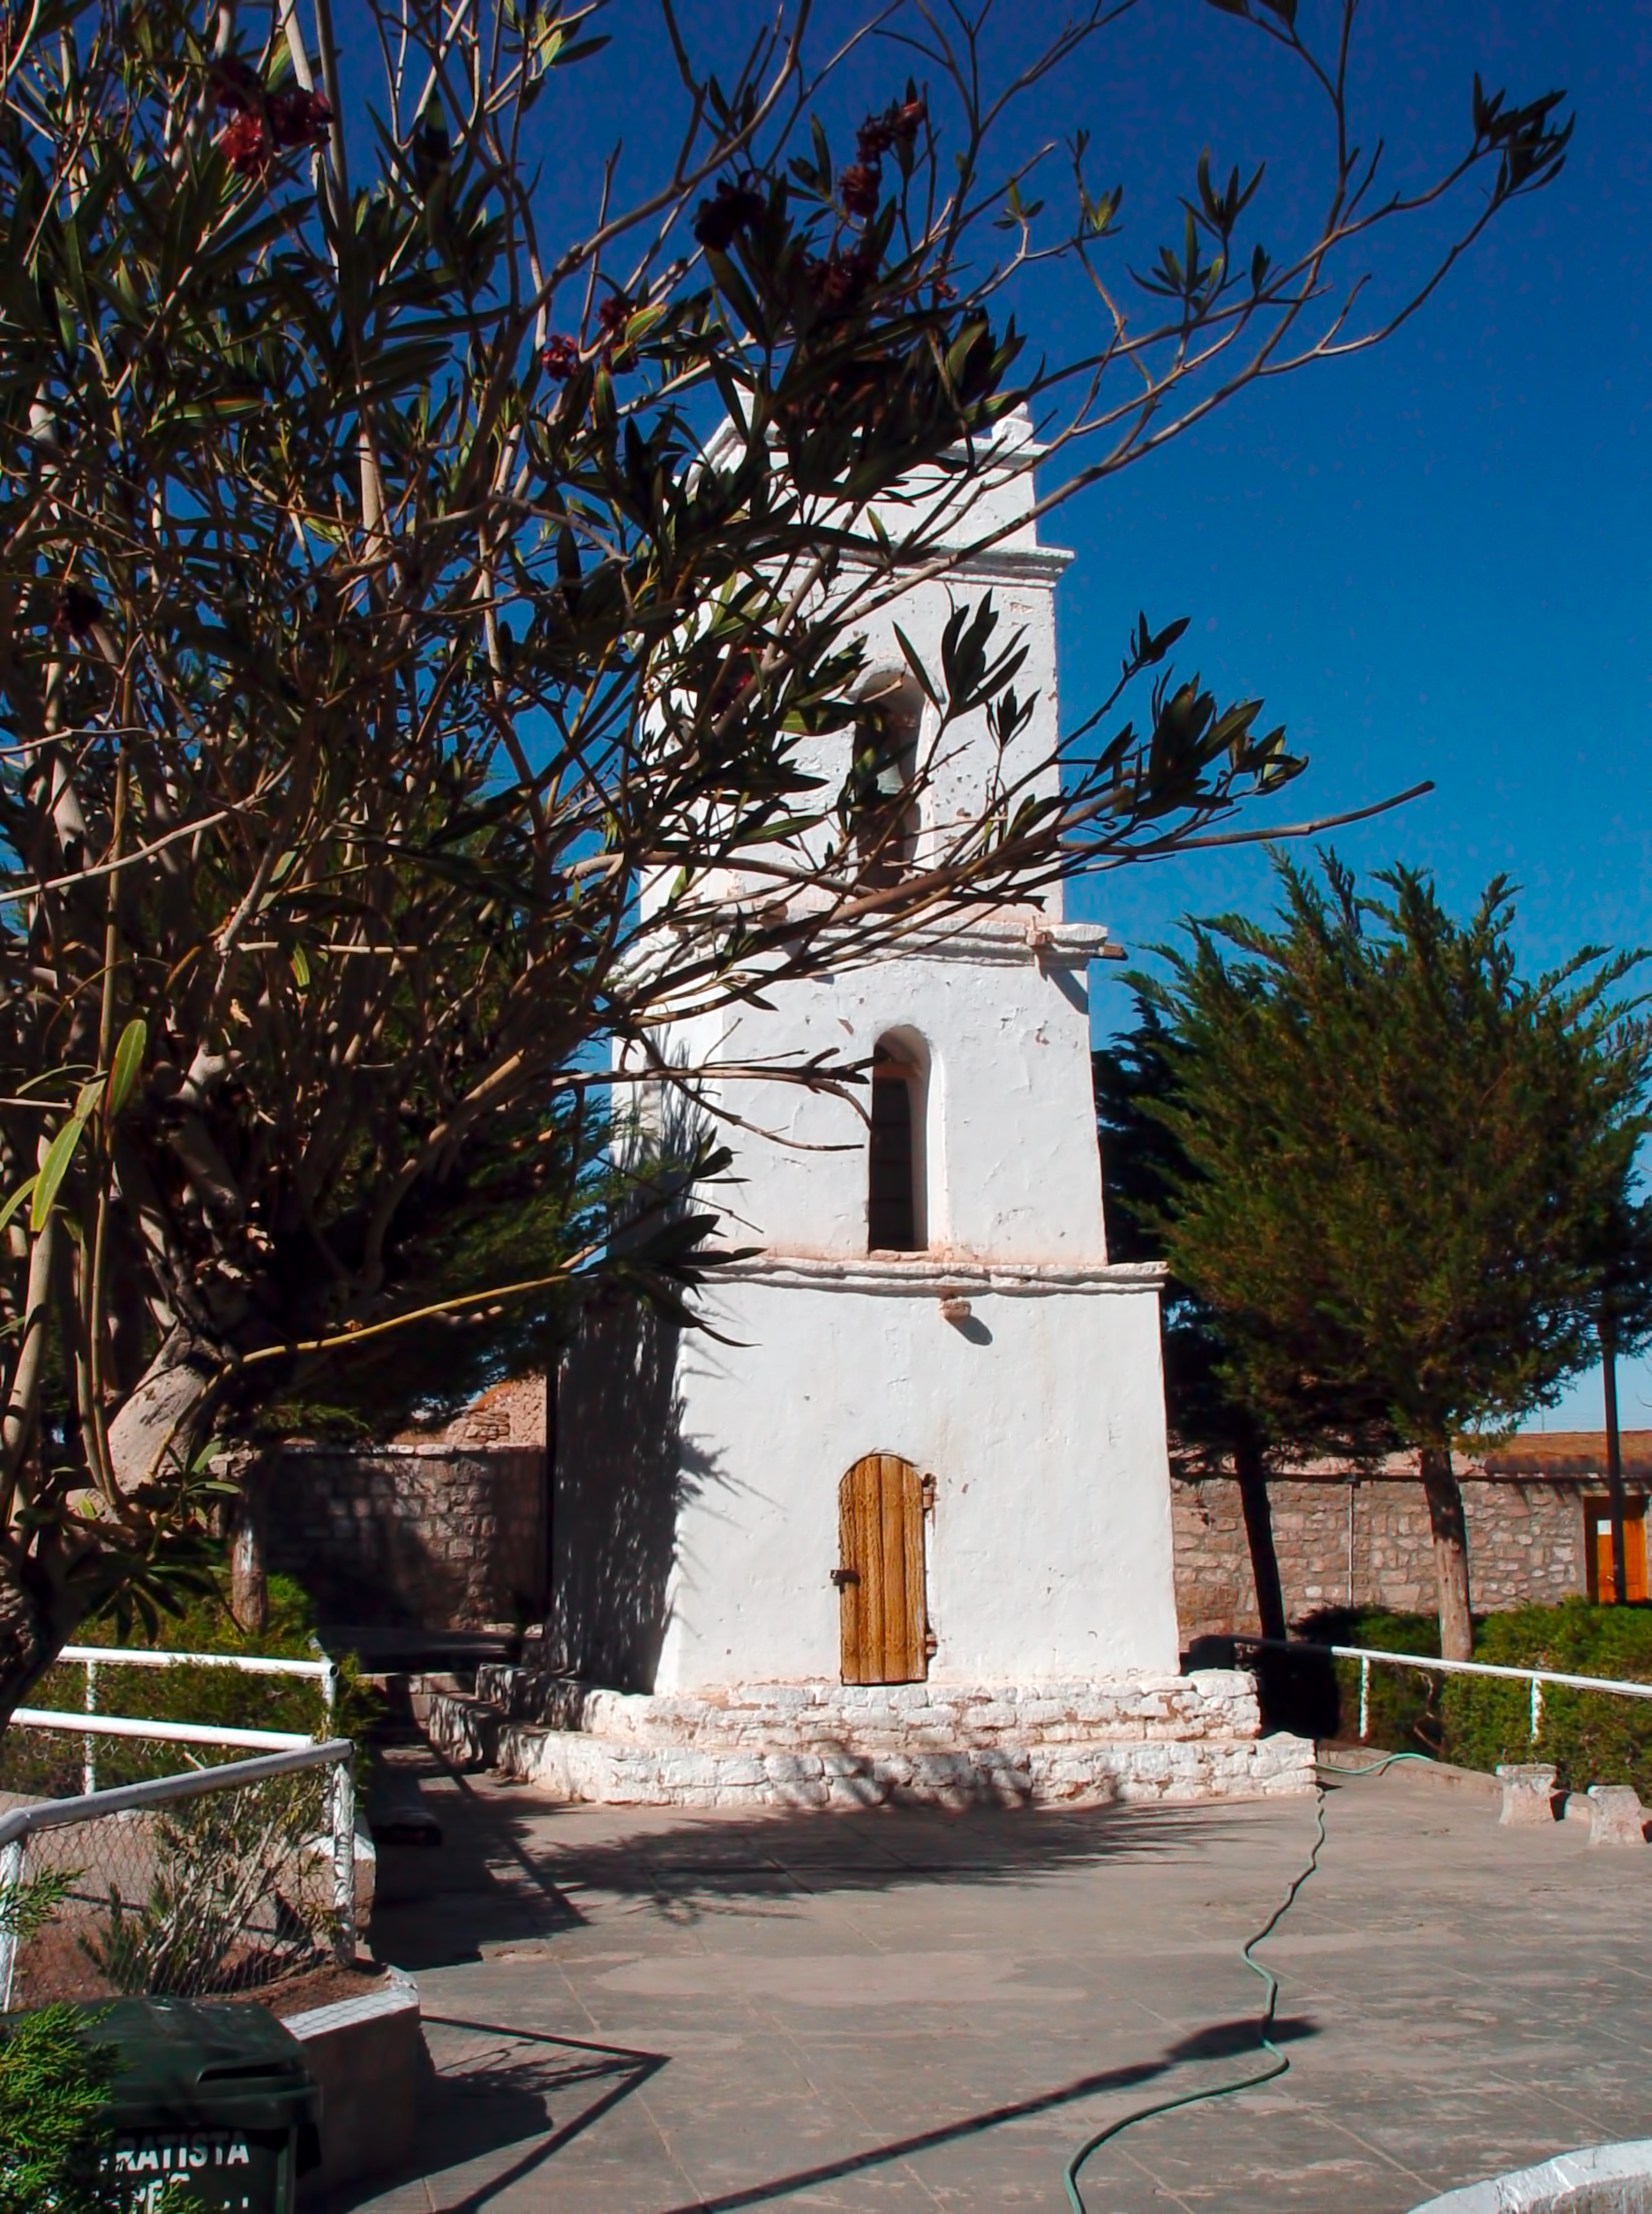

Toconao church

The small square in front of the church of Toconao, a village located some 30 km away from San Pedro de Atacama.

Credit: ESO